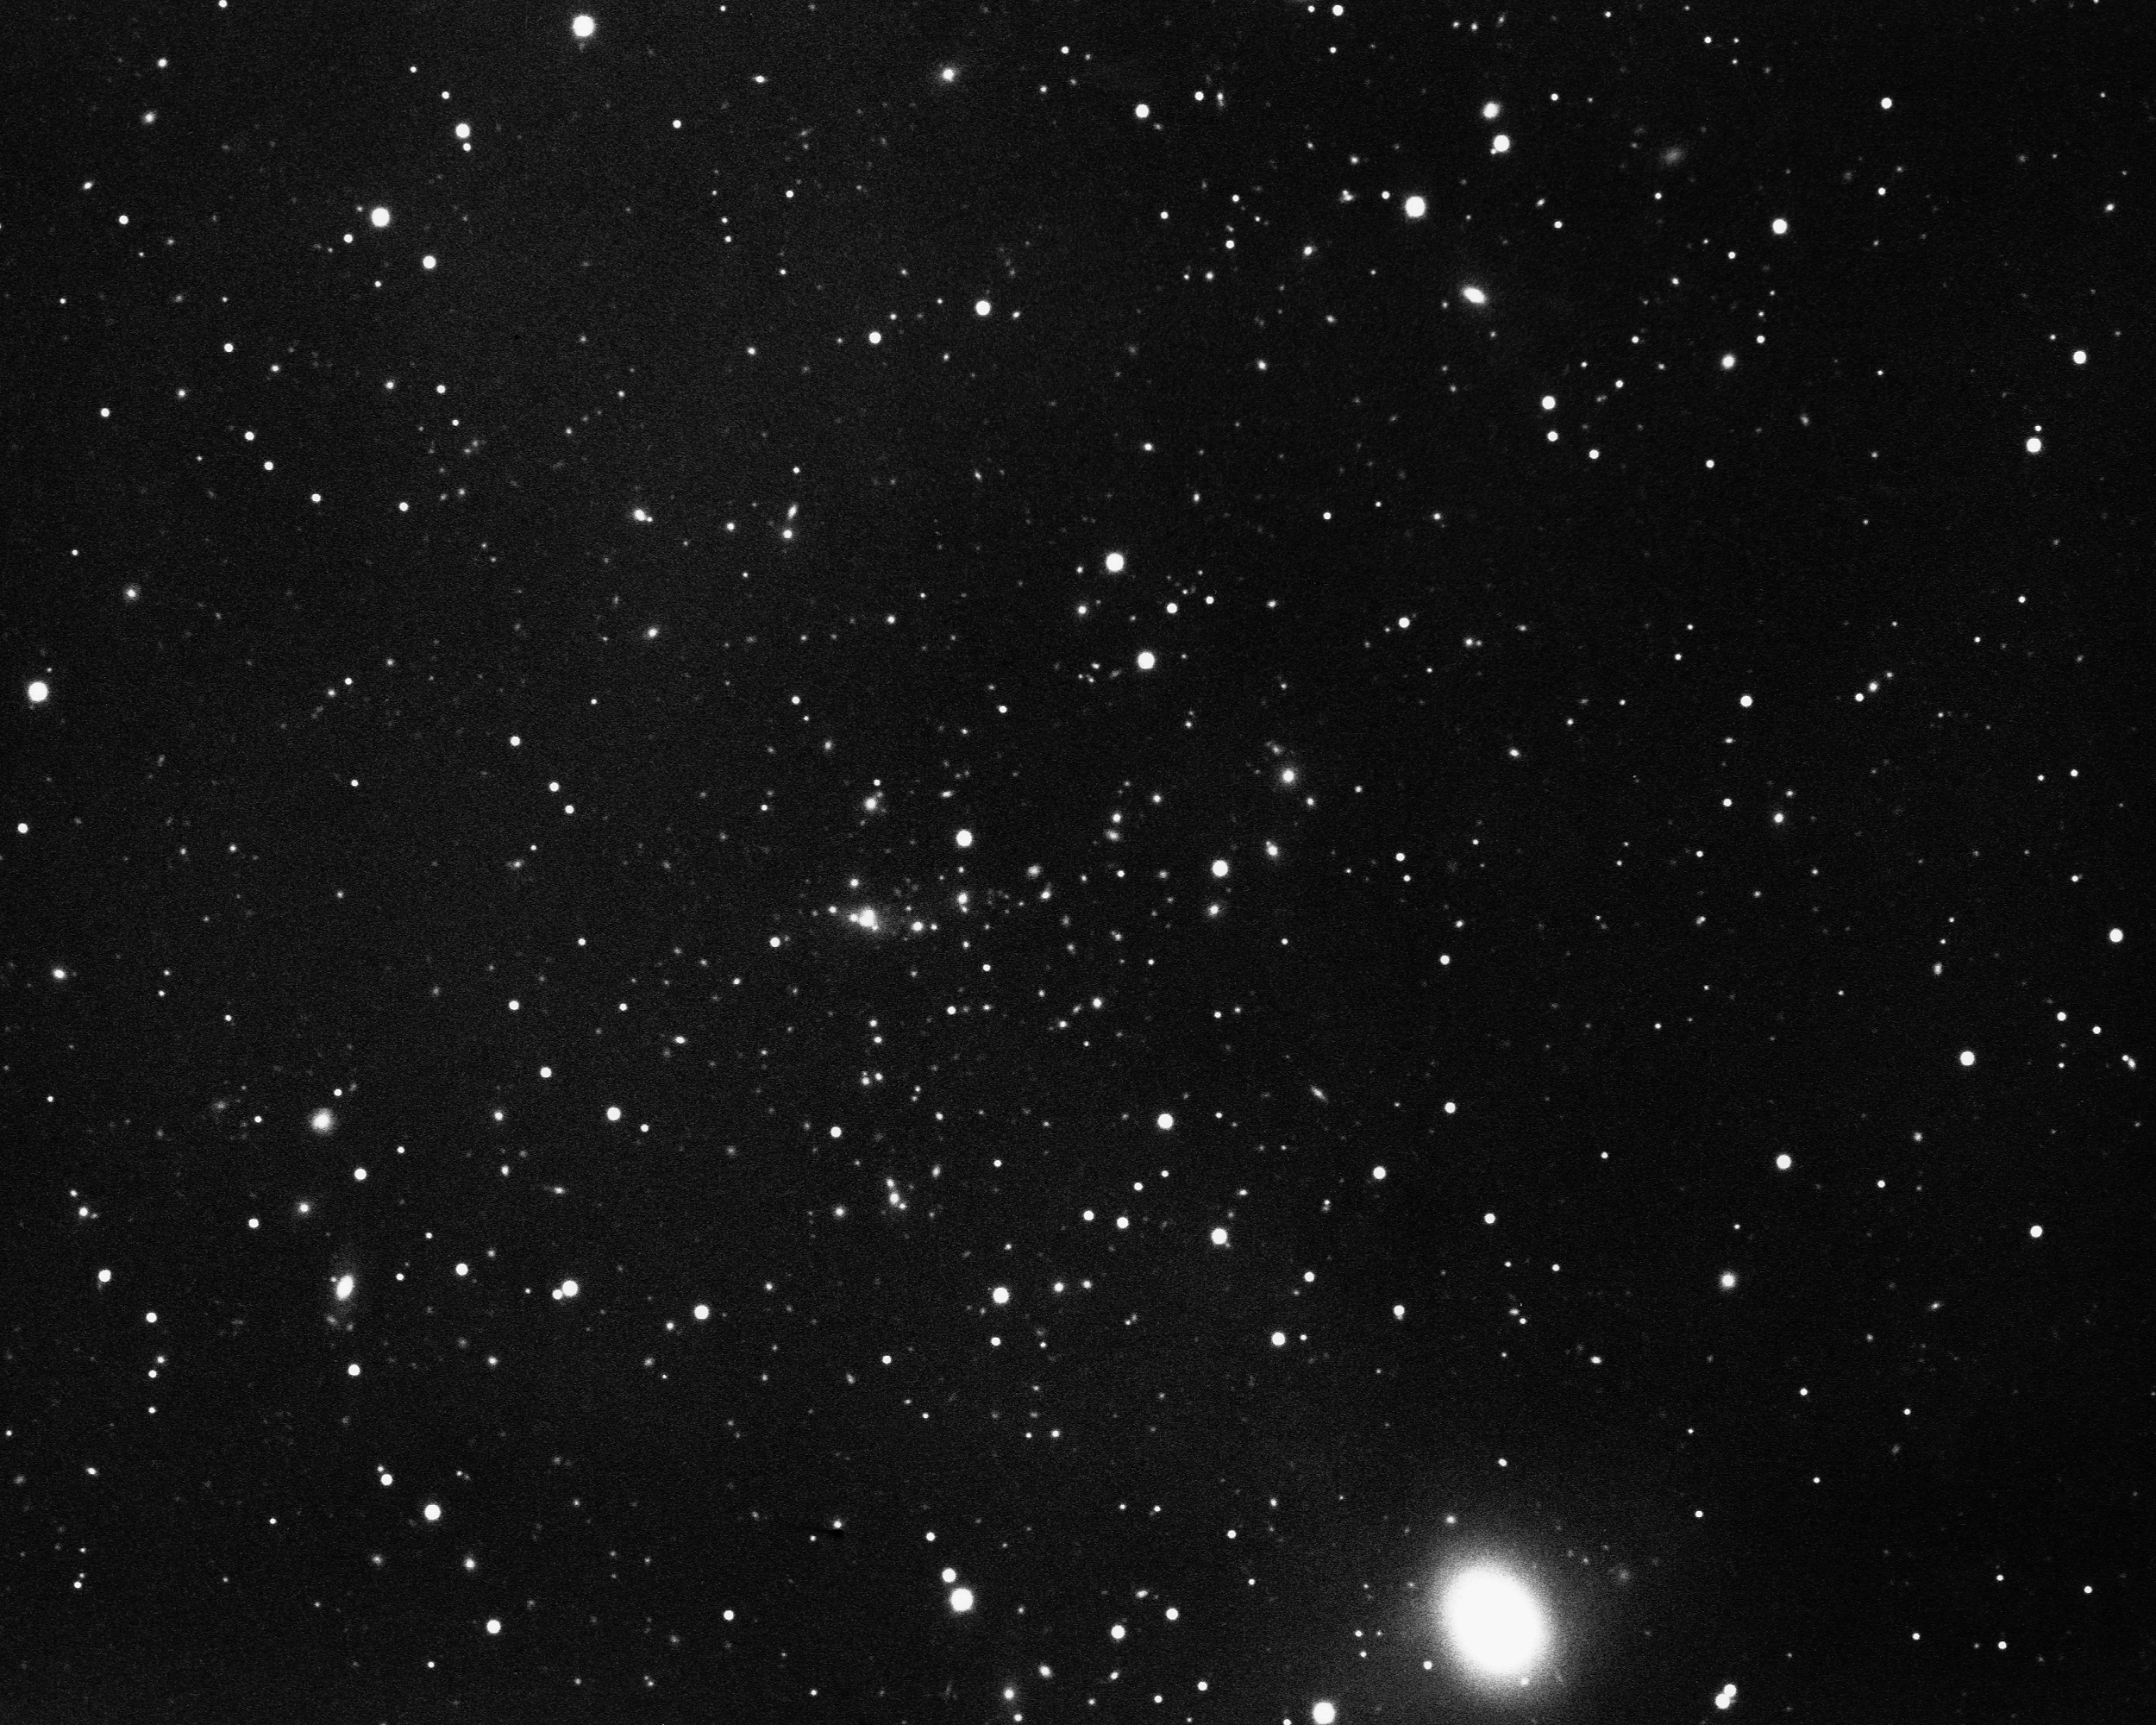

Cluster of galaxies in Hydra

This distant cluster of galaxies in the constellation Hydra clearly shows the mythological water serpent. KPNO 4-meter Mayall telescope, 1974.

Credit: NOIRLab/AURA/NSF